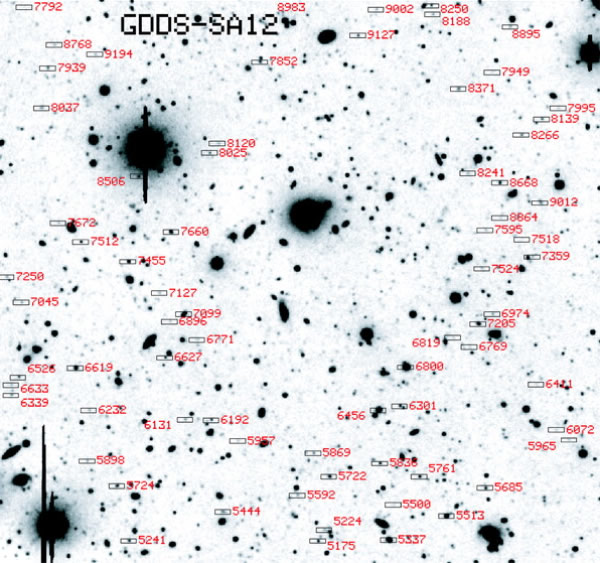

GDDS-SA 12 field

Figure shows the GDDS-SA 12 field. The field size is 5.5’ x 5.5’. The small rectangles correspond to the positions of the distant galaxies selected for GMOS spectroscopy. The background image is a 180 minute I-band exposure taken with the CTIO 4 meter telescope.

Credit: International Gemini Observatory/NOIRLab/NSF/AURA